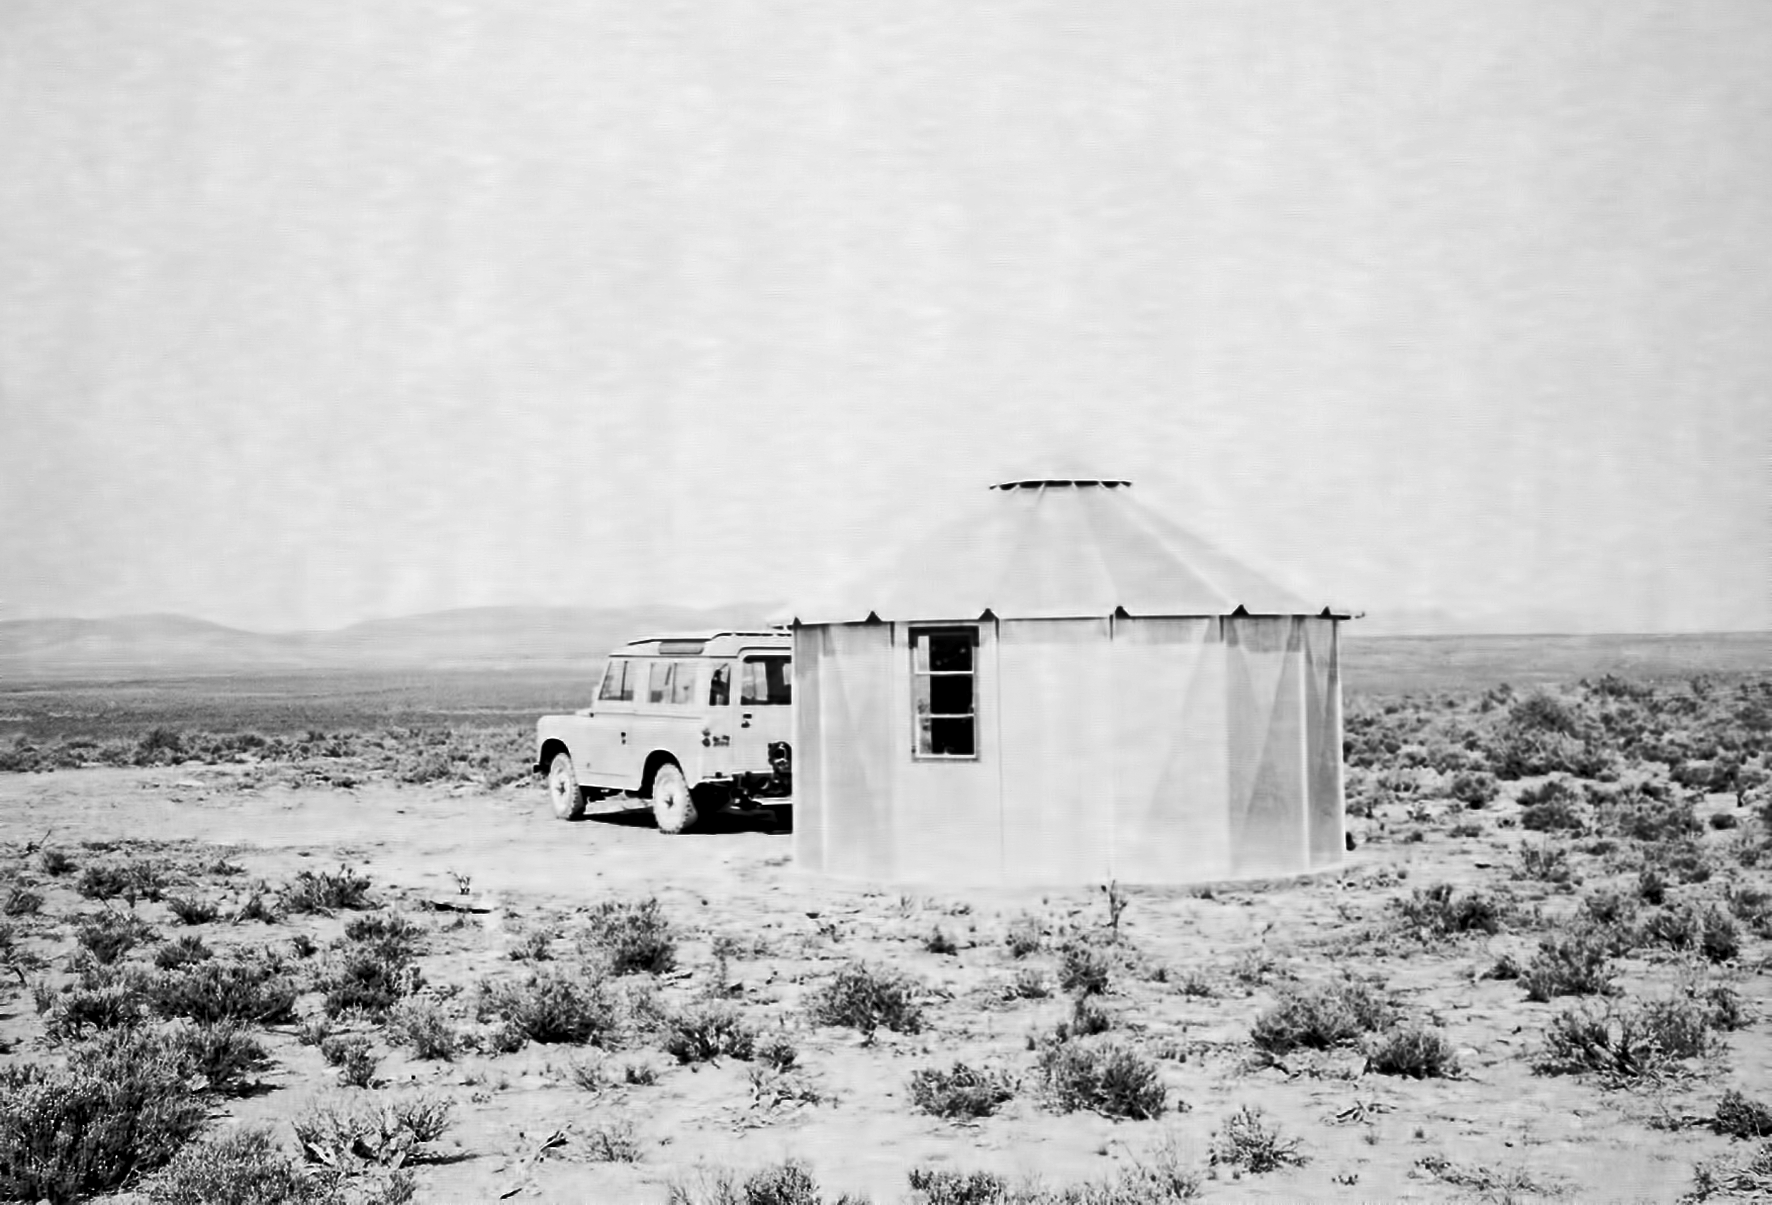

At Flathill observing site

Image of the Flathill observing site in South Africa from ESO’s testing expedition in the early 1960s.

Credit: ESO/J.Doornenbal